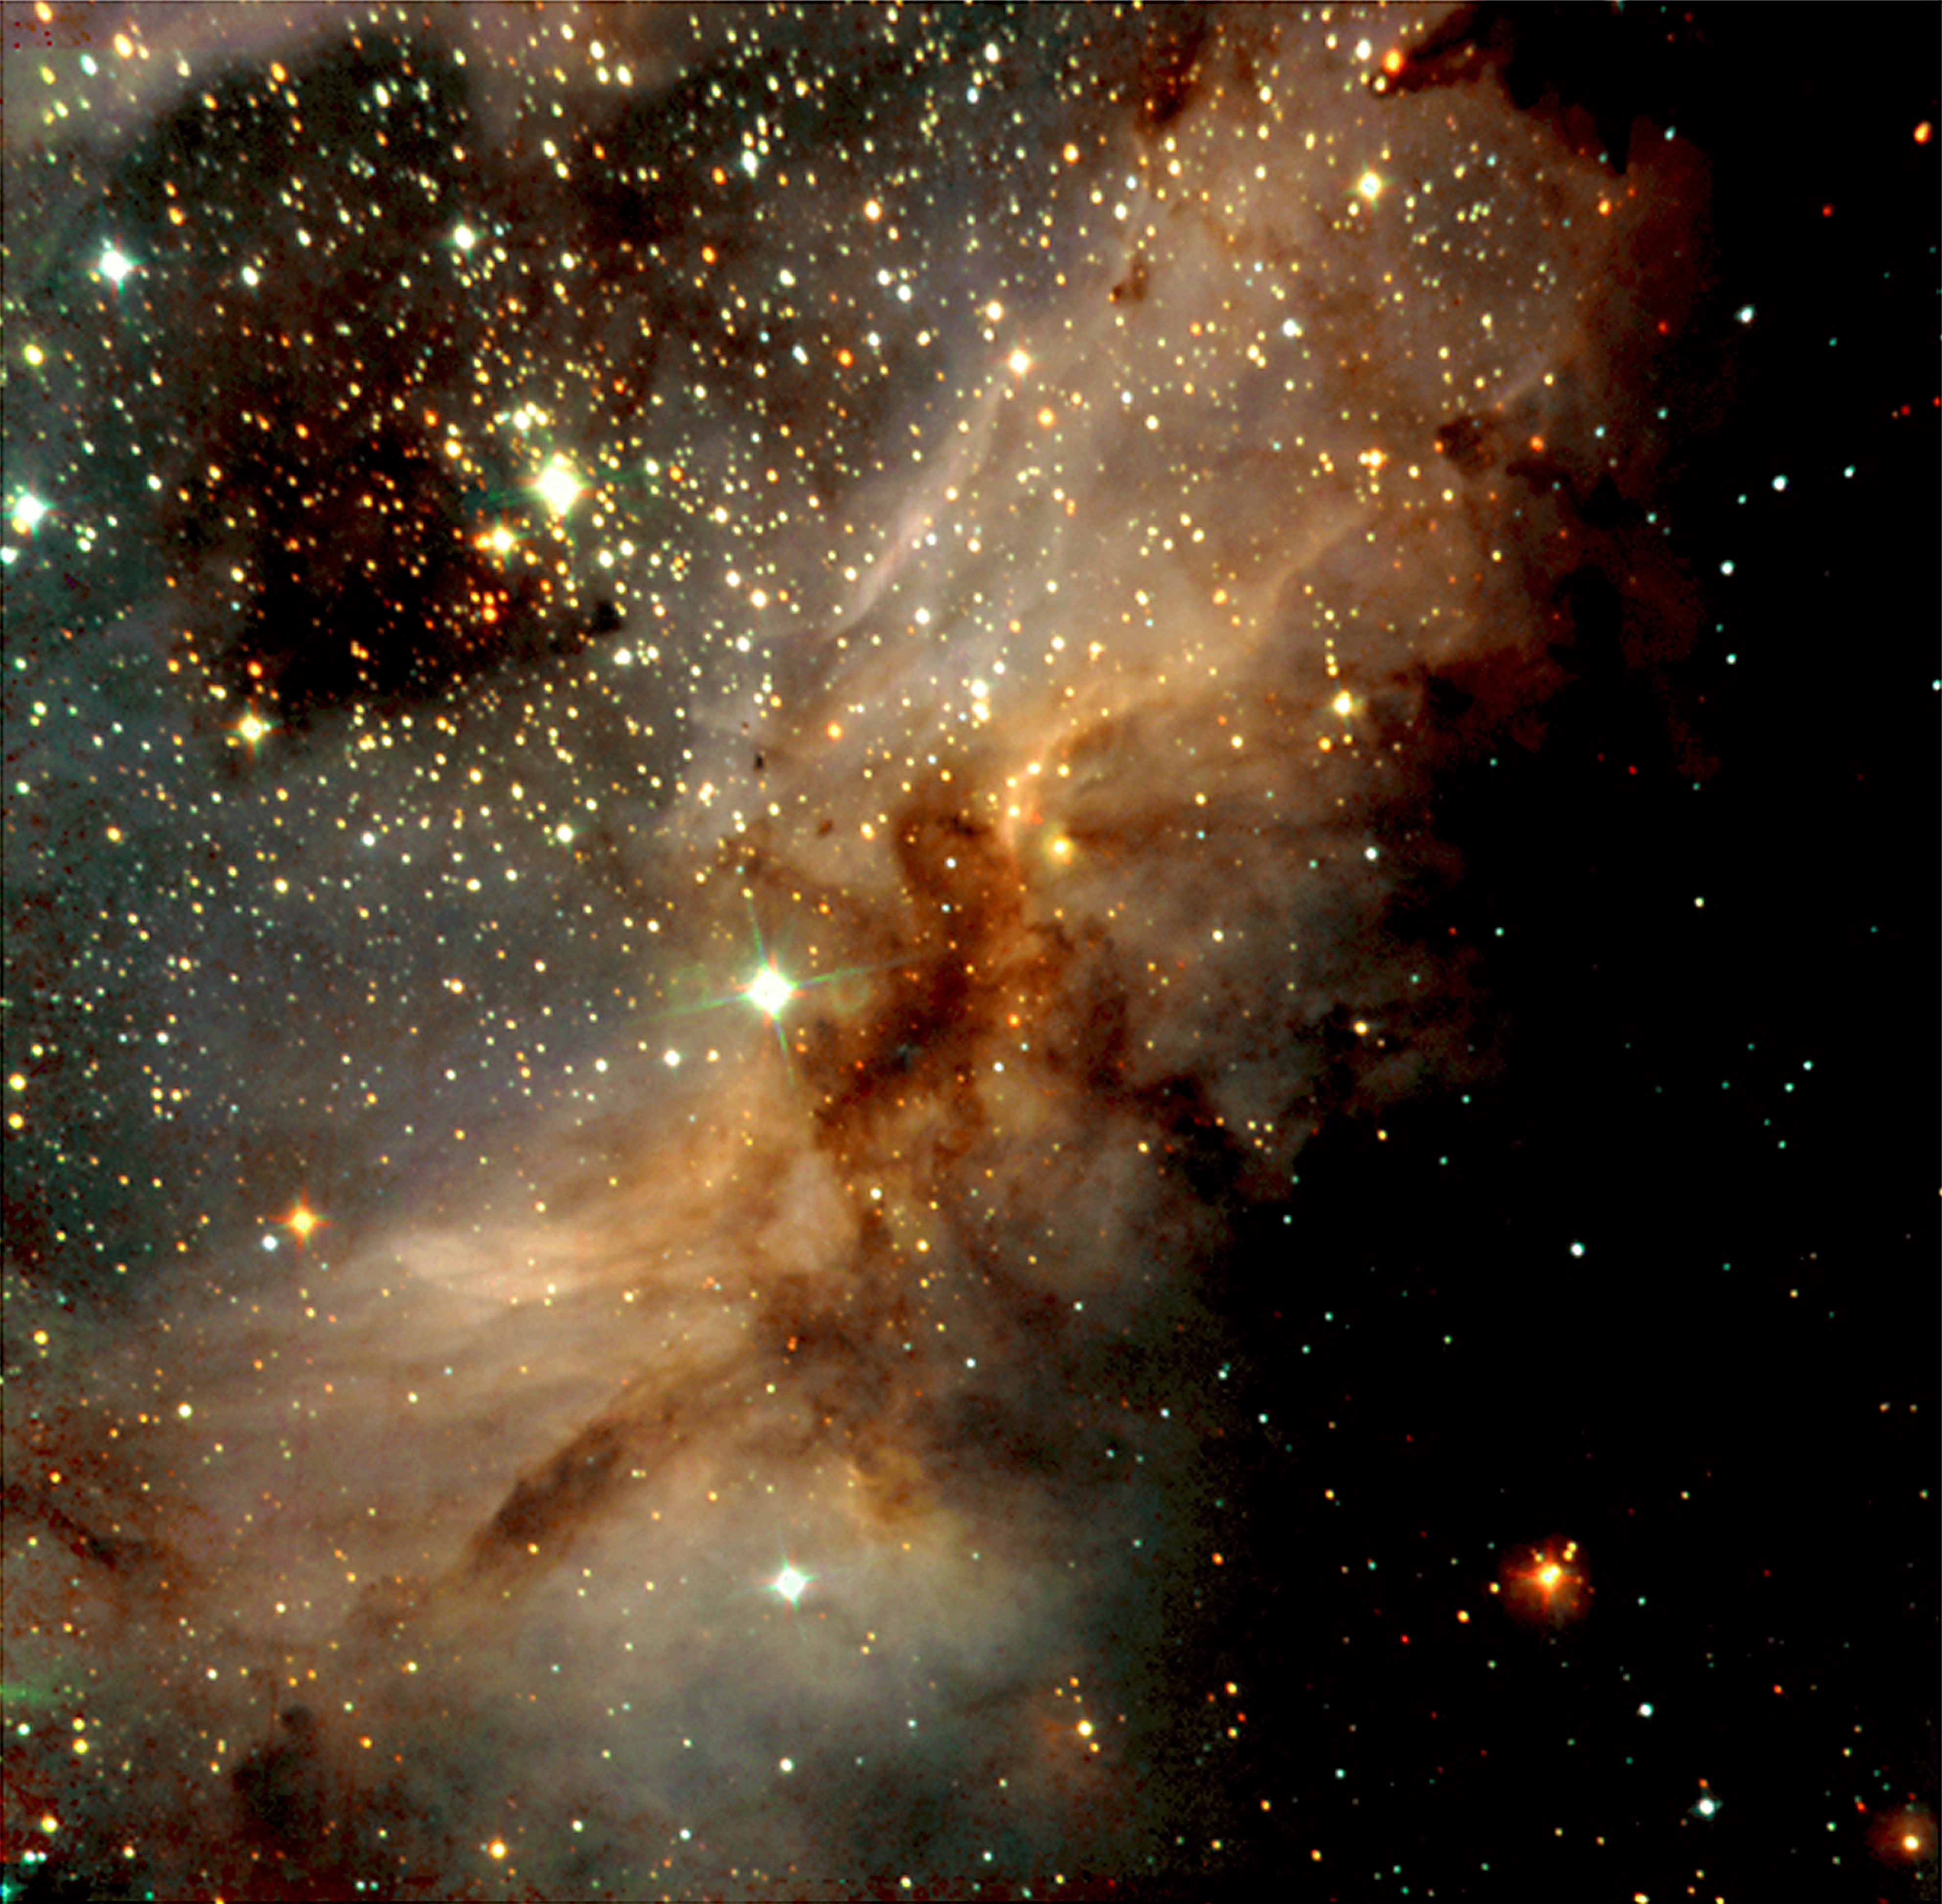

Peering into a star factory

This is a near-infrared, colour-coded composite image of a sky field in the south-western part of the galactic star-forming region Messier 17. In this image, young and heavily obscured stars are recognized by their red colour. Bluer objects are either foreground stars or well-developed massive stars whose intense light ionizes the hydrogen in this region. The diffuse light that is visible nearly everywhere in the photo is due to emission from hydrogen atoms that have (re-)combined from protons and electrons. The dark areas are due to obscuration of the light from background objects by large amounts of dust — this effect also causes many of those stars to appear quite red. A cluster of young stars in the upper-left part of the photo, so deeply embedded in the nebula that it is invisible in optical light, is well visible in this infrared image. Technical information : The exposures were made through three filtres, J (at wavelength 1.25 µm; exposure time 5 min; here rendered as blue), H (1.65 µm; 5 min; green) and Ks (2.2 µm; 5 min; red); an additional 15 min was spent on separate sky frames. The seeing was 0.5 - 0.6 arcsec. The objects in the uppermost left corner area appear somewhat elongated because of a colour-dependent aberration introduced at the edge by the large-field optics. The sky field shown measures approx. 5 x 5 arcmin 2 (corresponding to about 3% of the full moon). North is up and East is left.

Credit: ESO